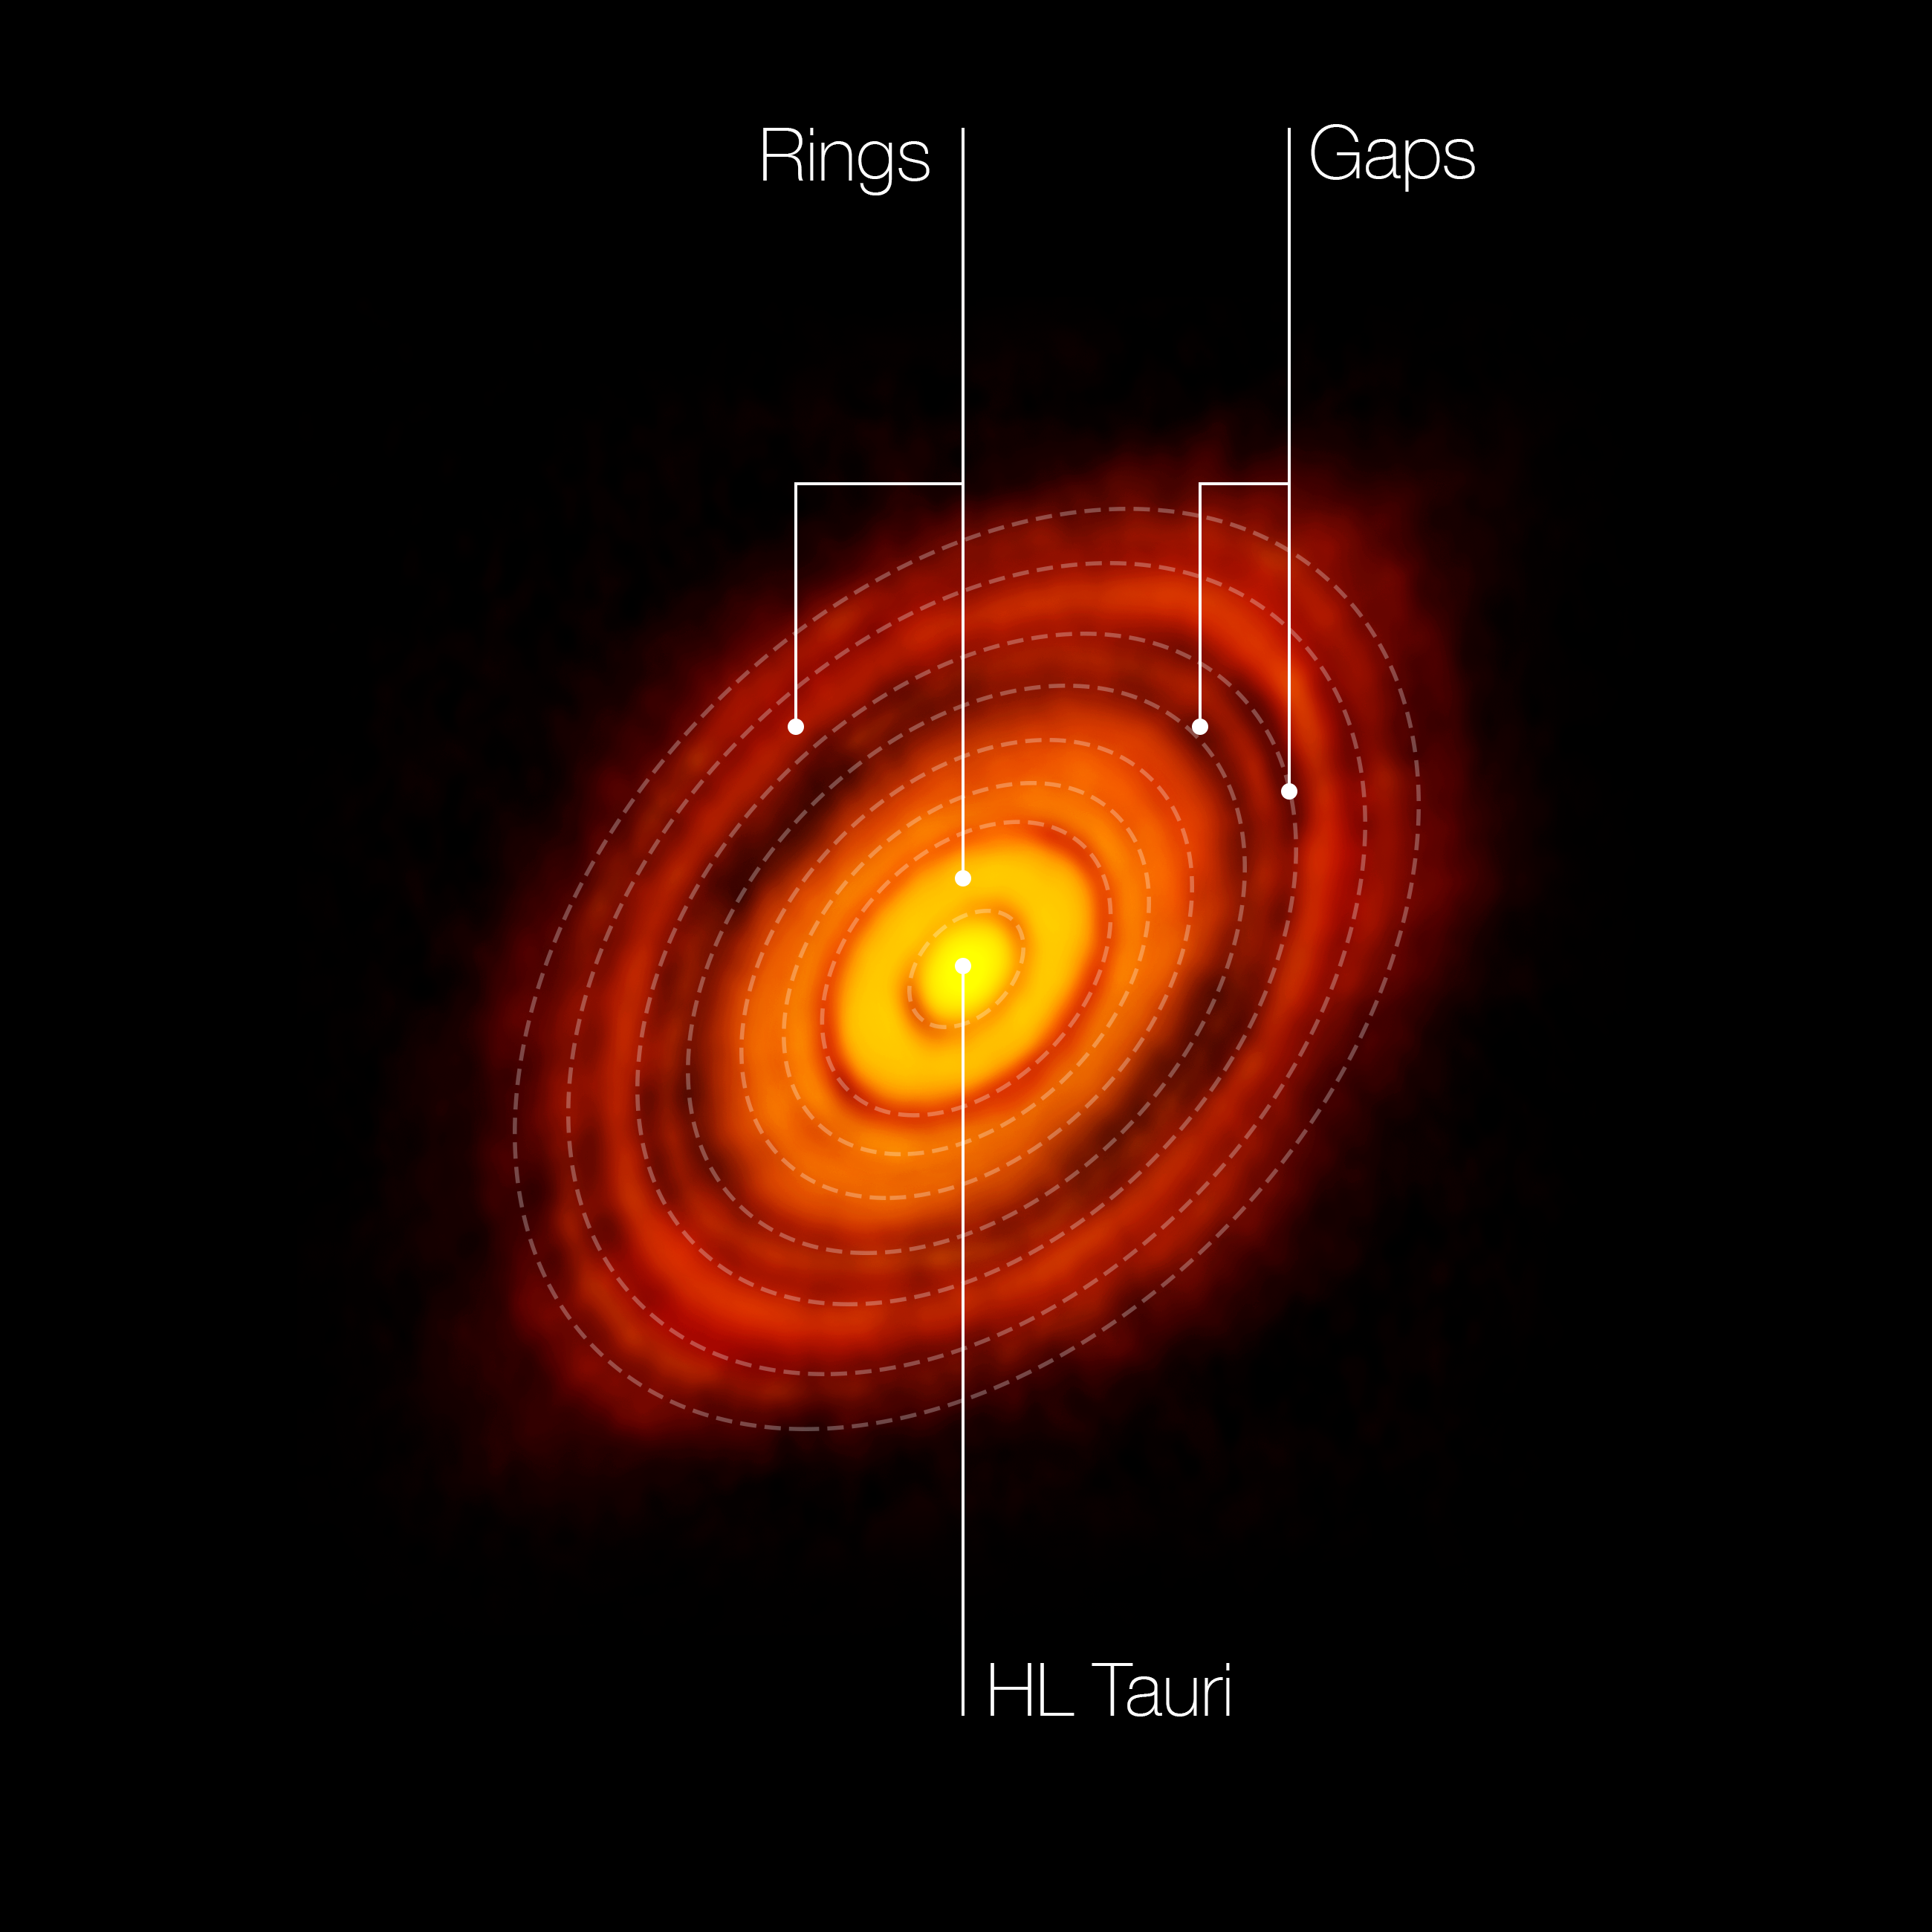

ALMA image of the young star HL Tauri (annotated)

This is the sharpest image ever taken by ALMA — sharper than is routinely achieved in visible light with the NASA/ESA Hubble Space Telescope. It shows the protoplanetary disc surrounding the young star HL Tauri. The observations reveal substructures within the disc that have never been seen before and even show the possible positions of planets forming in the dark patches within the system.In this picture the features seen in the HL Tauri system are labelled.

Credit: ALMA (ESO/NAOJ/NRAO)